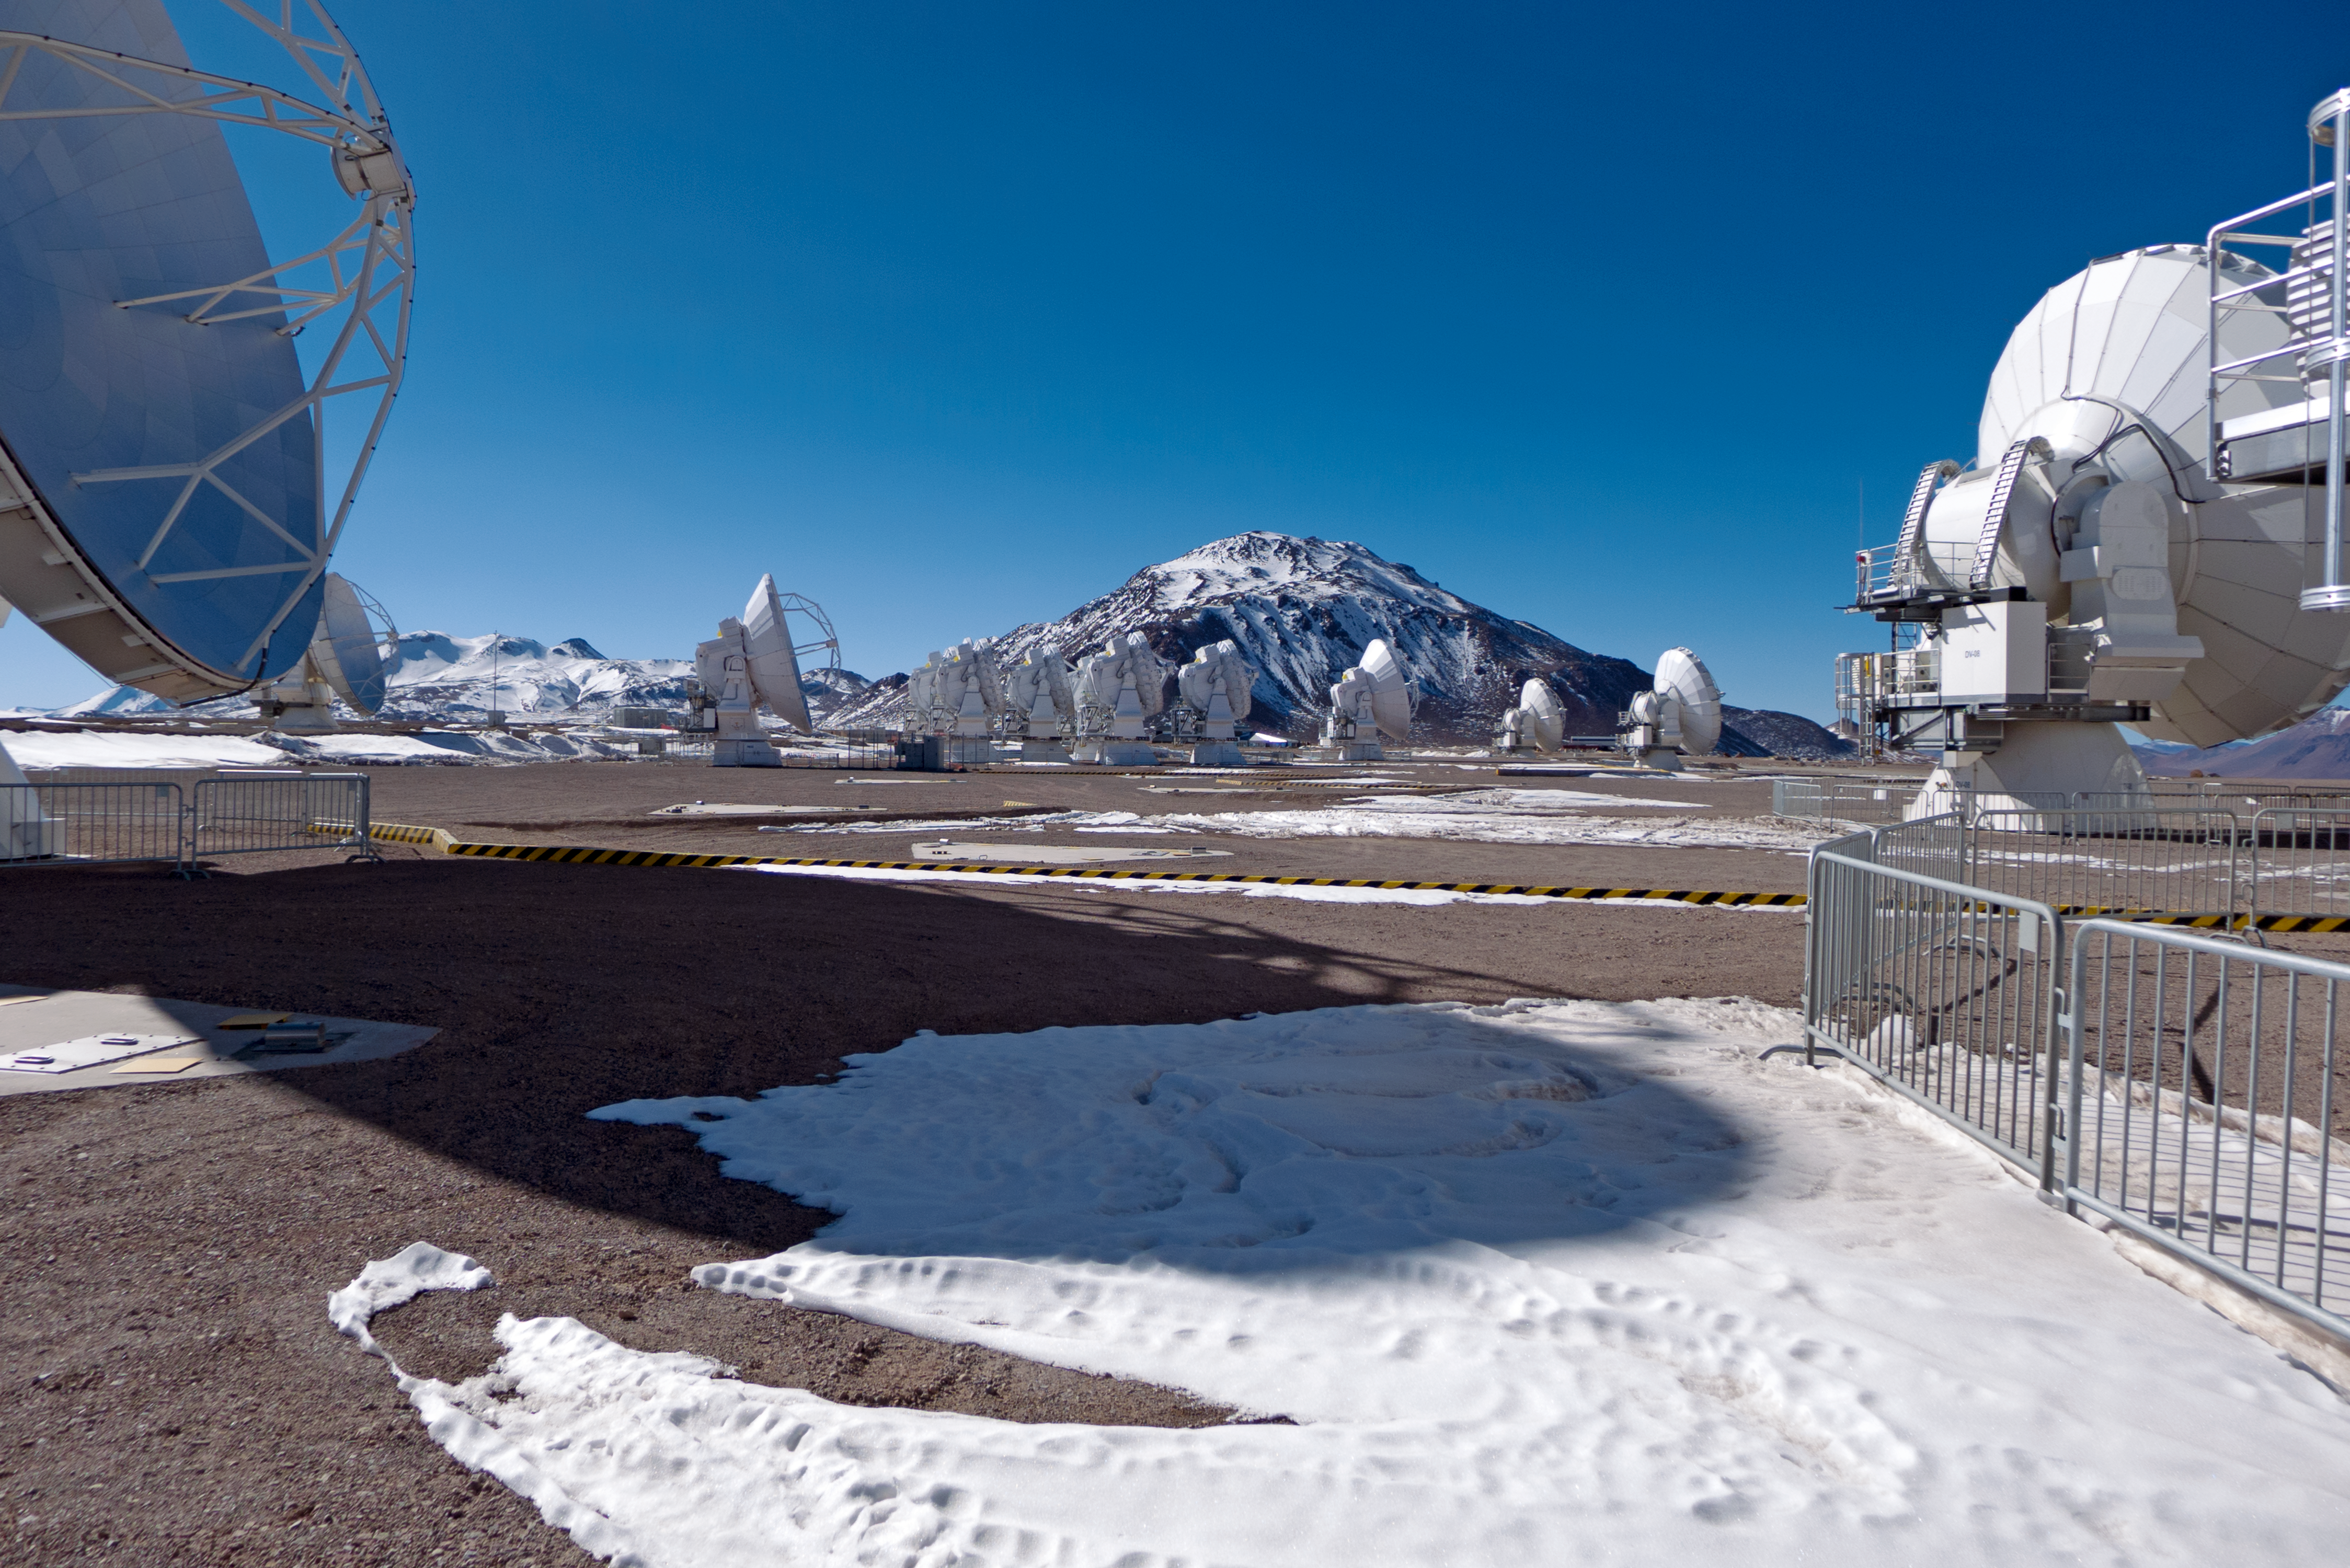

ALMA dwarfed by Licancabur

These are the Antennas of the Atacama Large Millimeter/submillimeter Array (ALMA), on the Chajnantor Plateau in the Chilean Andes. The large antennas have a diameter of 12 metres, while 12 smaller antennas with a diameter of 7 metres make up the ALMA Compact Array (ACA). This site is located at an altitude of 5000 metres and the looming structure in the background which dwars even this is the volcano Licancabur.

Credit: José Velásquez/ESO